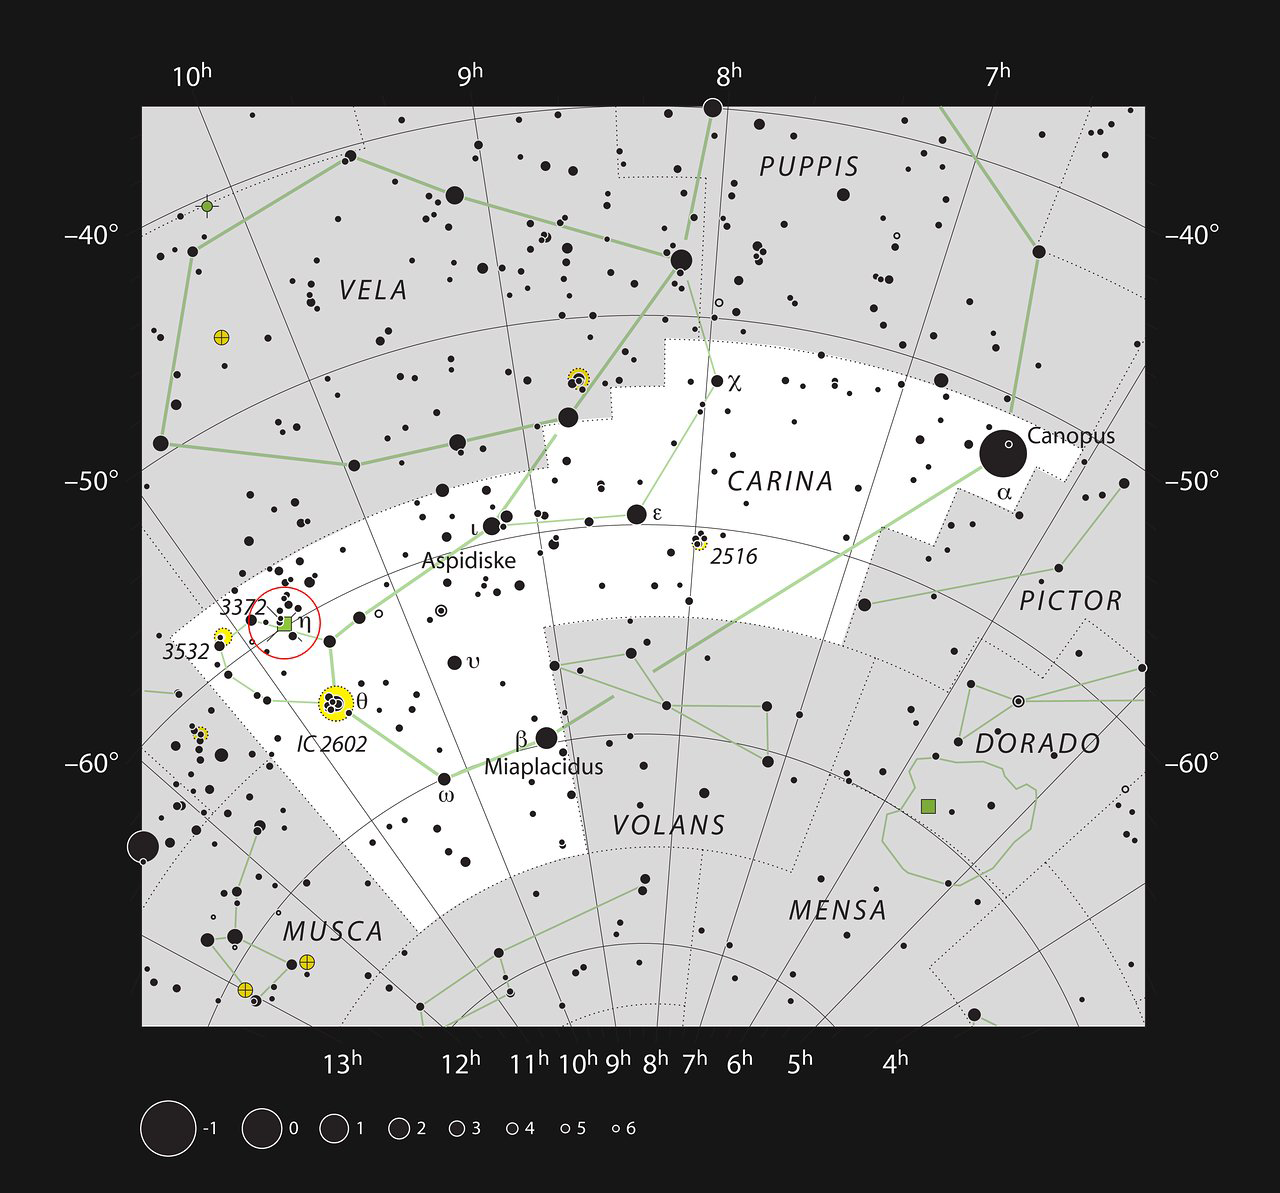

The Carina Nebula in the constellation of Carina

This chart shows the location of the Carina Nebula within the constellation of Carina (The Keel). This map shows most of the stars visible to the unaided eye under good conditions and the nebula itself is marked as a green square in a red circle at the left (labelled 3372 for NGC 3372). This nebula is very bright and can be seen well in small telescopes, and faintly without a telescope at all.

Credit: ESO, IAU and Sky & Telescope